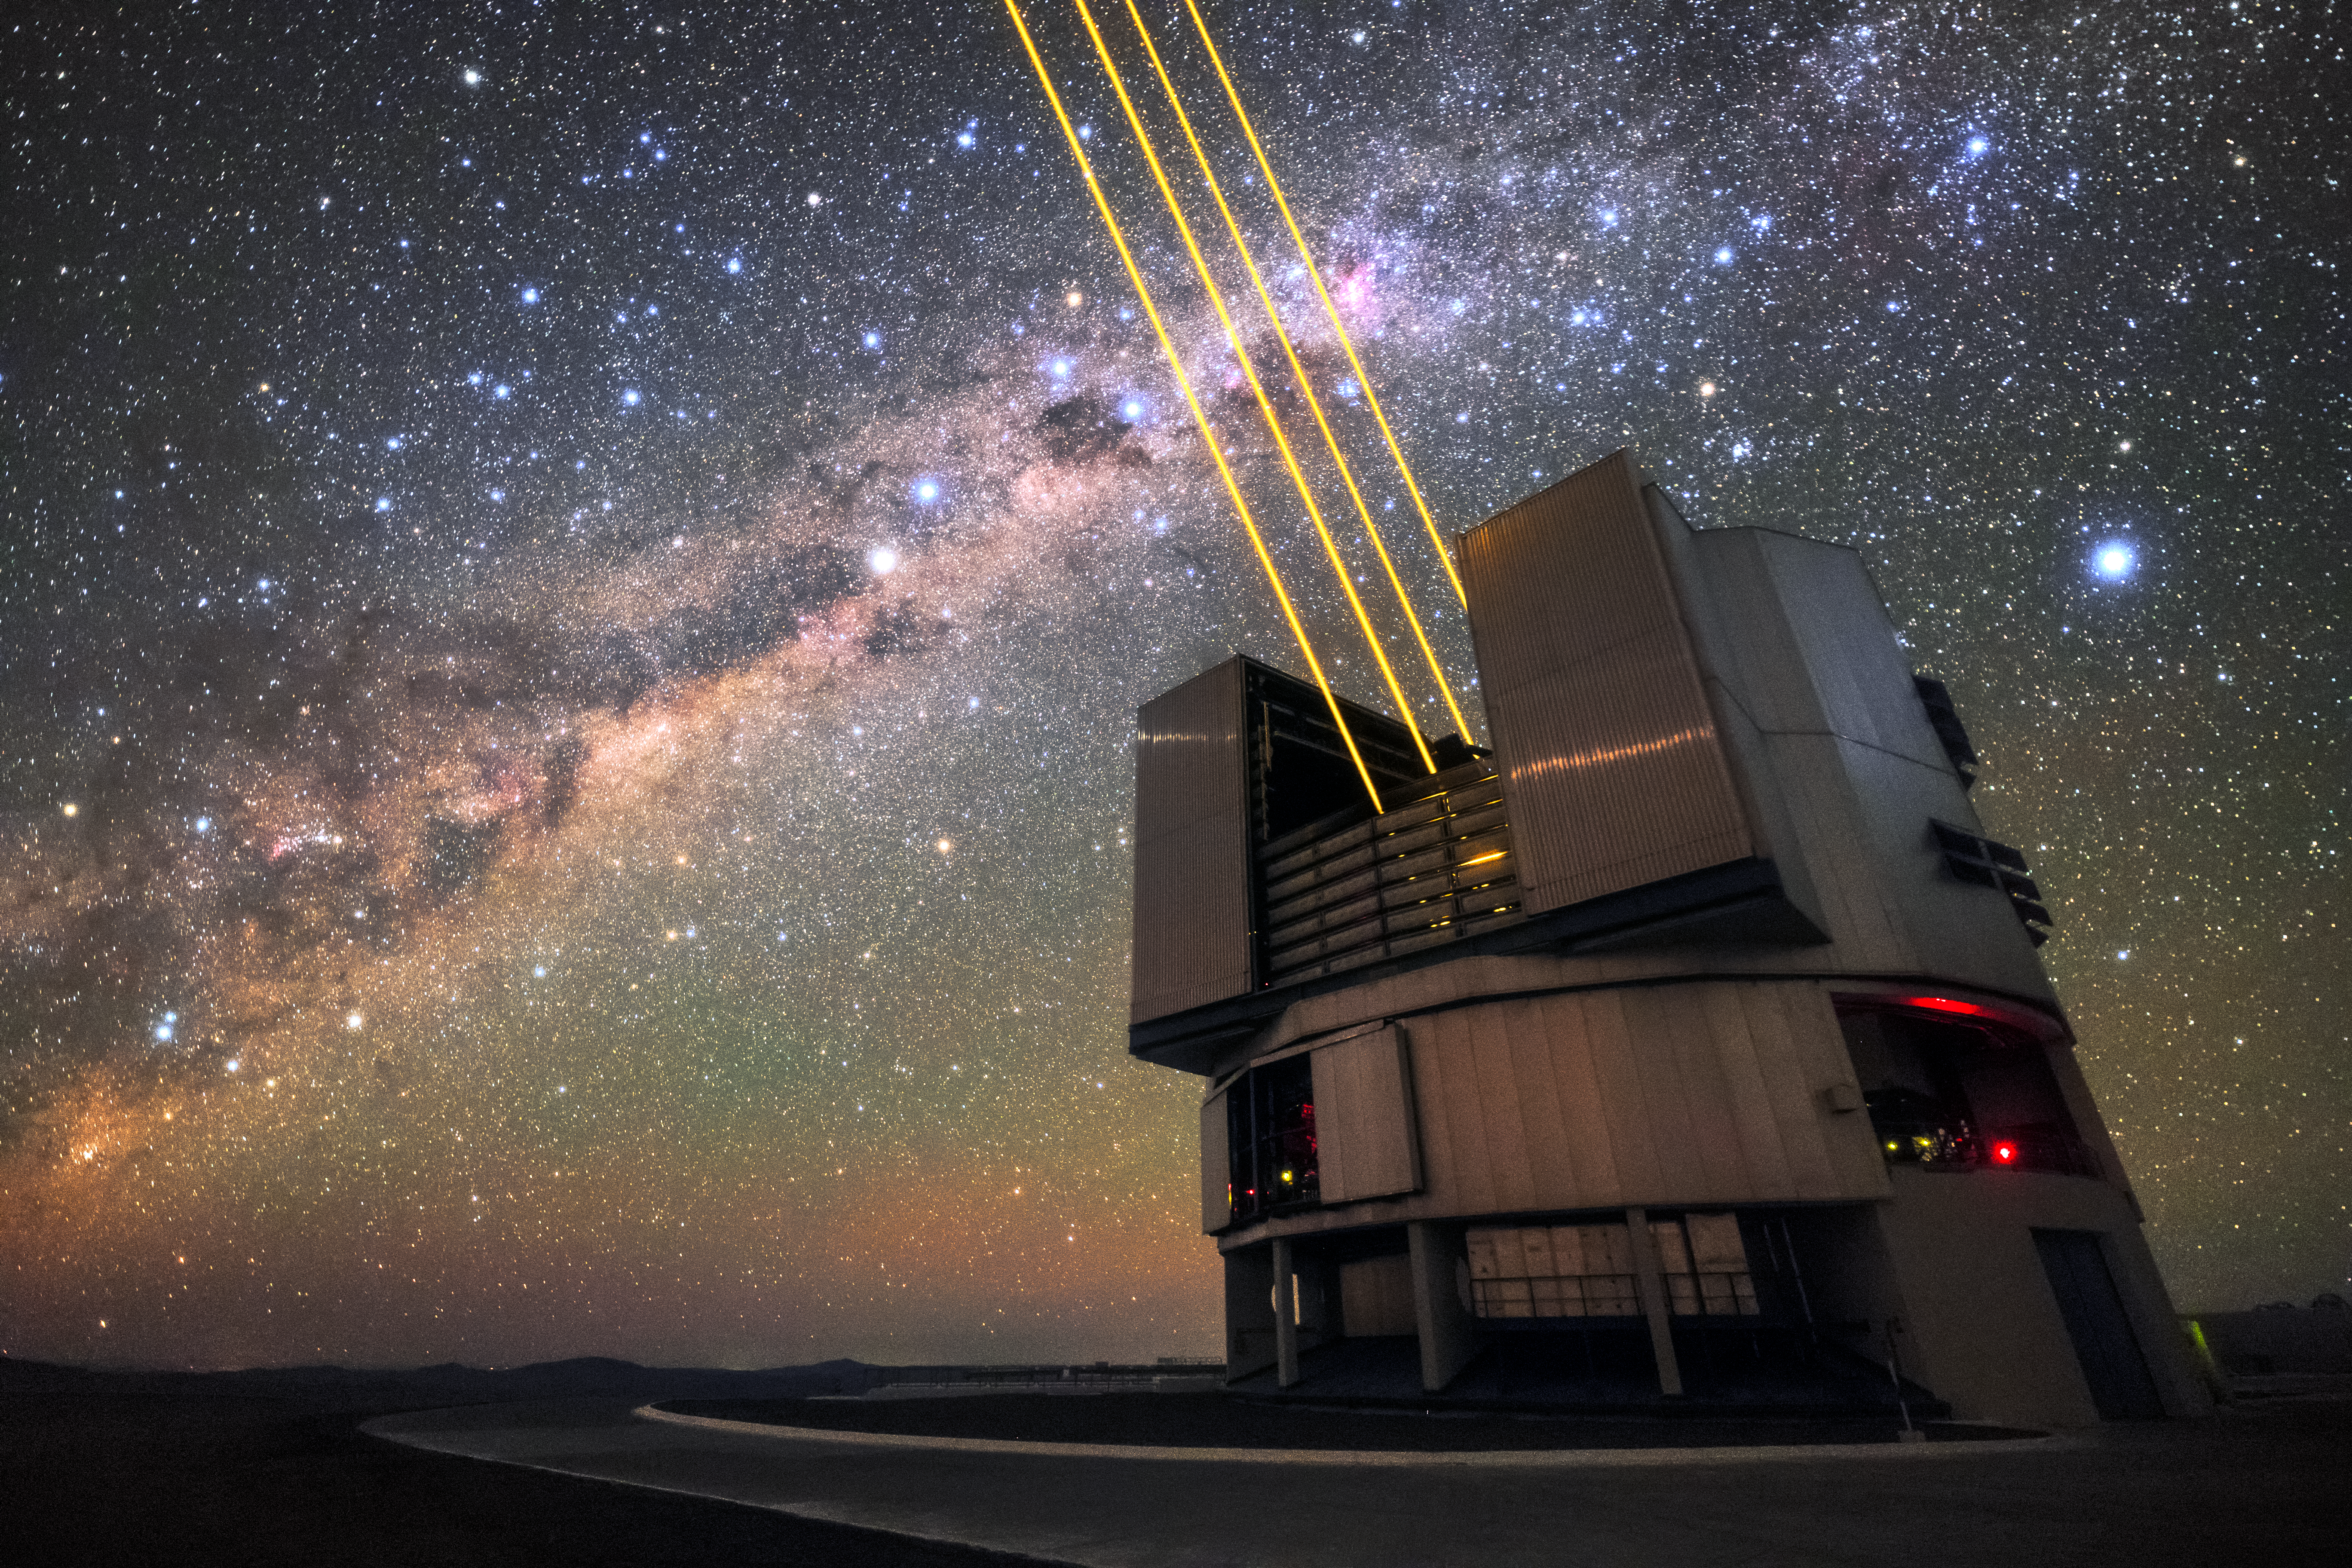

Laser light

Unit Telescope 4 (Yepun) of ESO's VLT sends up laser light during a night of observations at Paranal. The laser beams create an artificial guide star as part of the Adaptive Optics system, state-of-the-art technology that corrects the blurring effects of Earth's atmosphere to create sharper images of the night sky. Paranal has excellent observing conditions, enjoying about 300 clear nights per year, and the VLT, as the world's most advanced optical instrument, is well placed to make the most of these conditions to study the Universe.

Credit: Sangku Kim/ESO